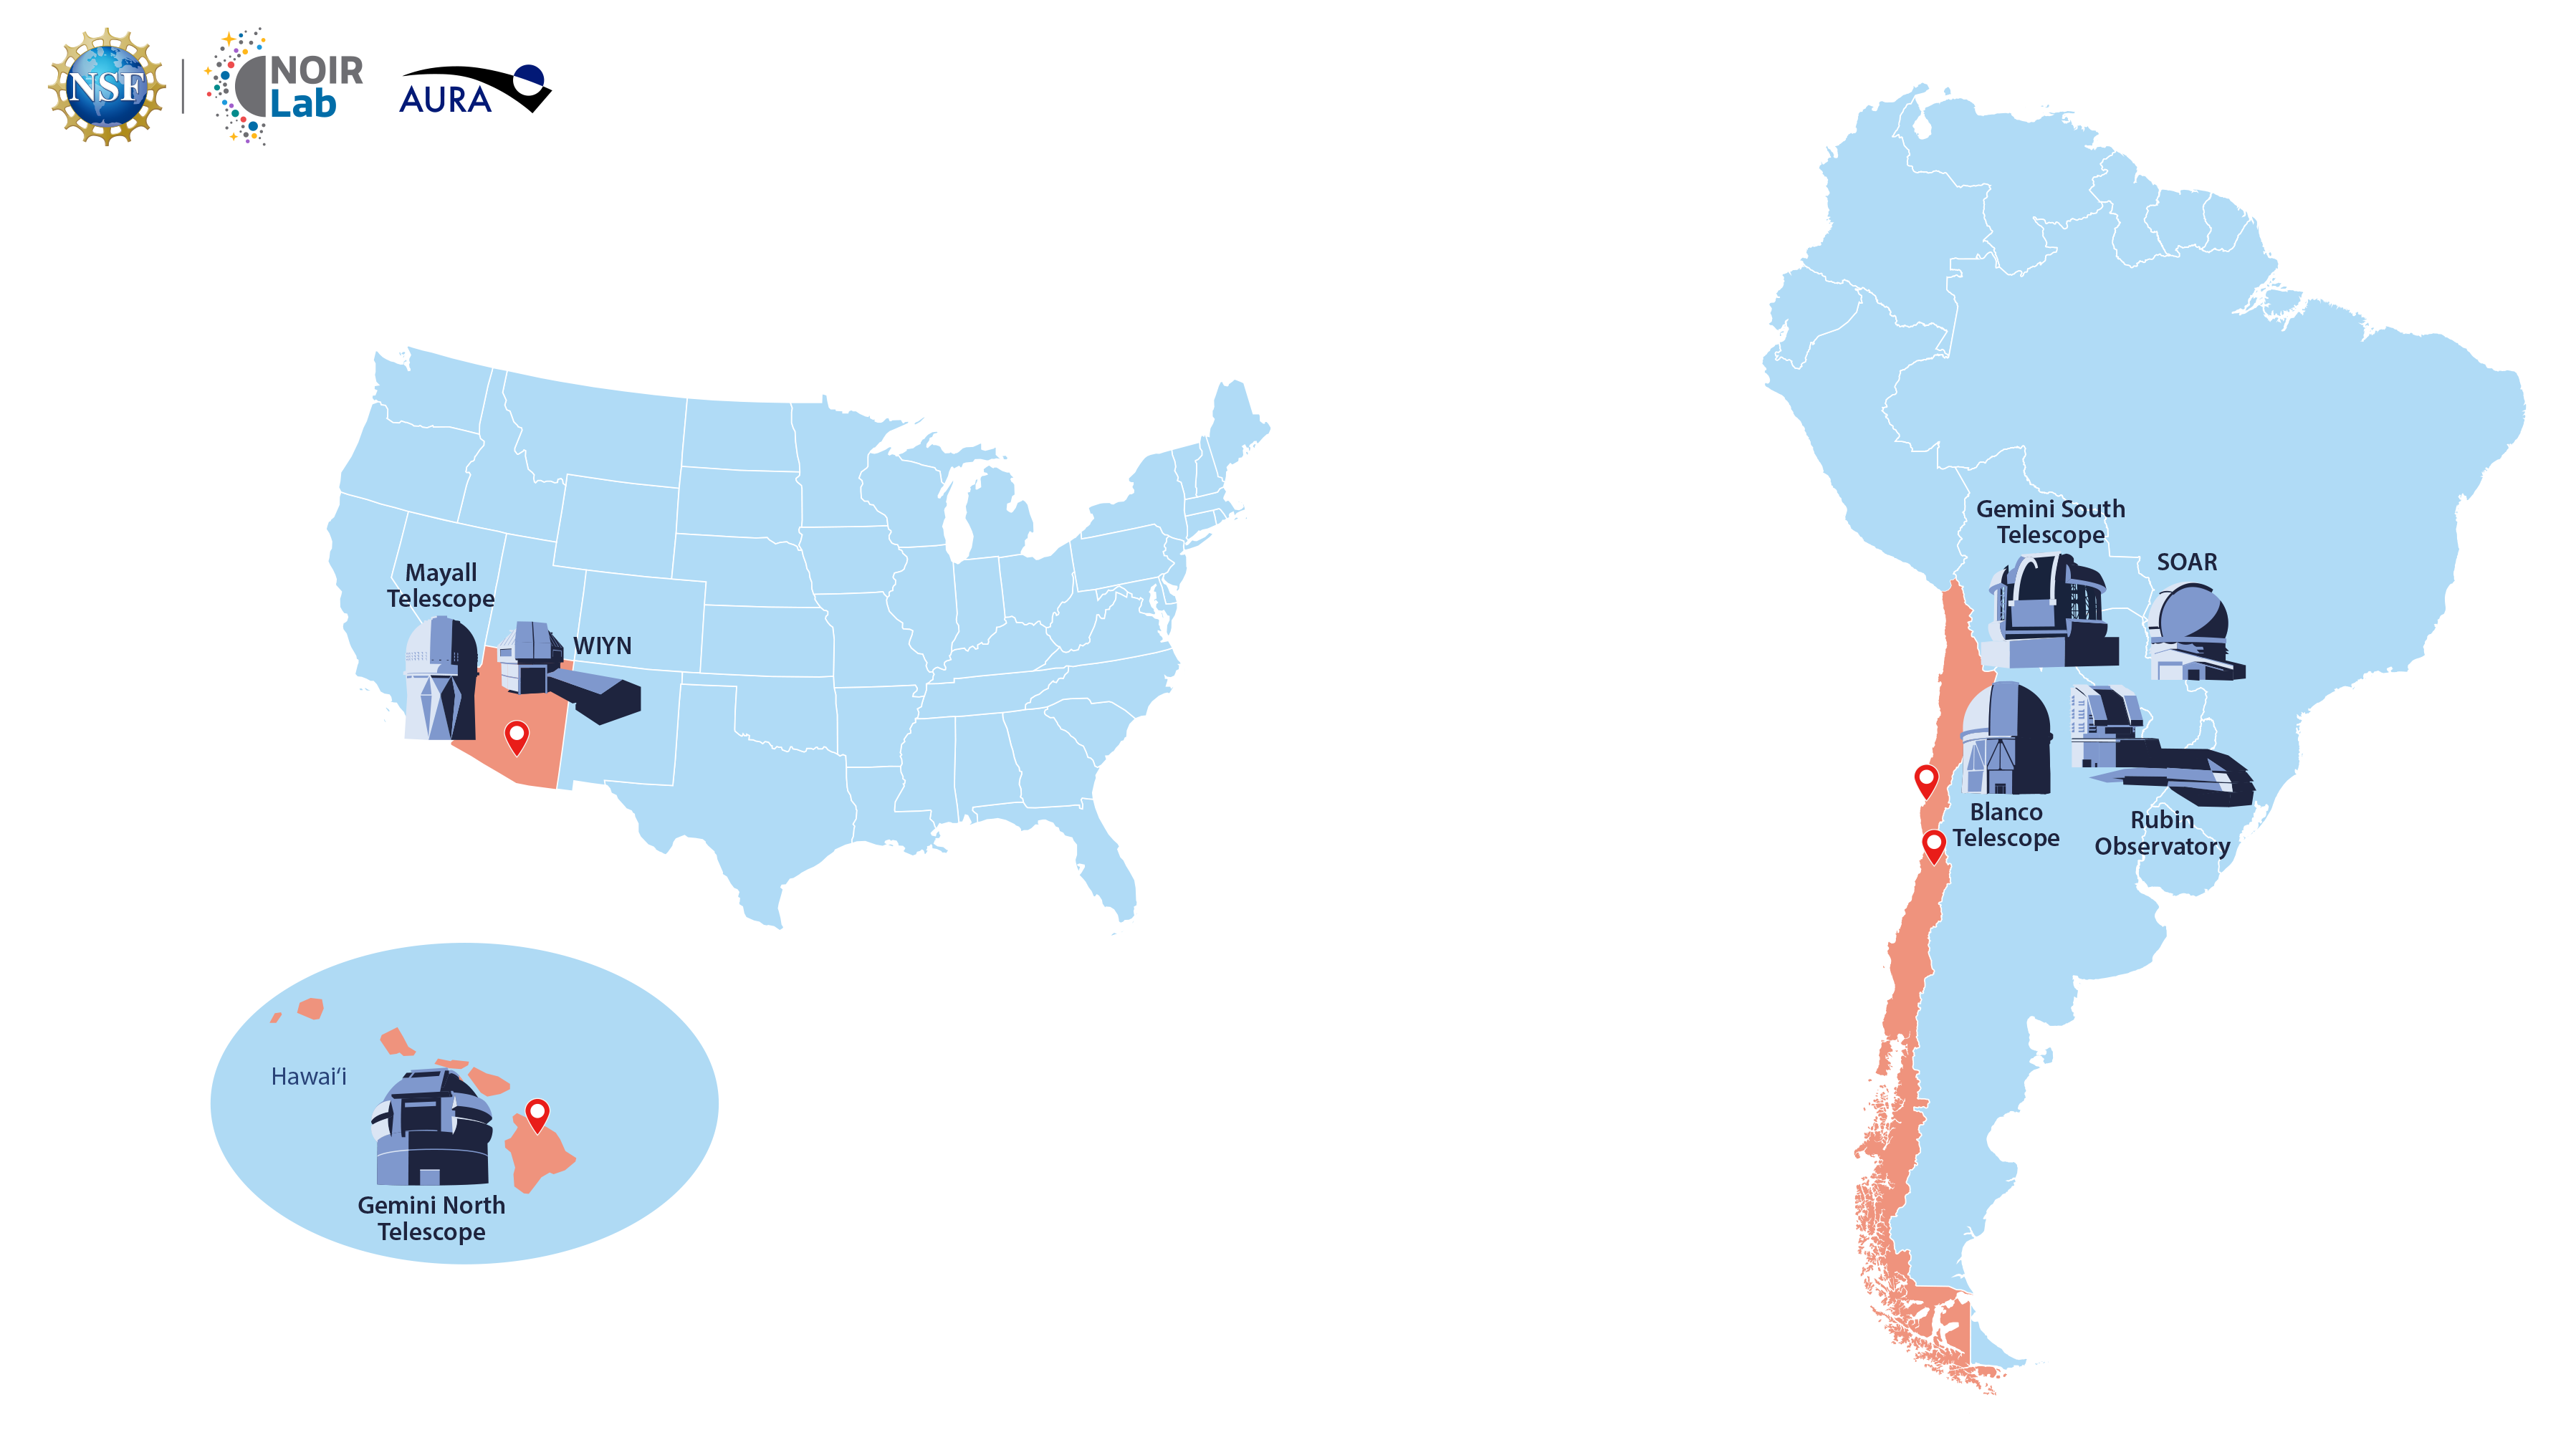

Map of AURA sites

Map depicting the locations of AURA sites in Chile, Arizona, and Hawai‘i, including labeled illustrations of some NOIRLab-operated telescopes.

Credit: NOIRLab/NSF/AURA/P. Marenfeld